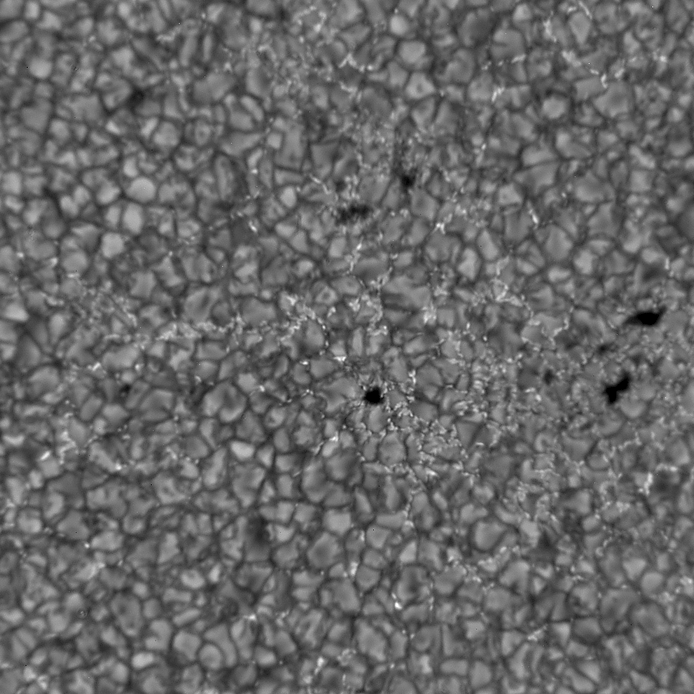

Adaptive Optics at the DST

Adaptive optics in action at the Dunn Solar Telescope at the Sacramento Peak Observatory. Further details are given in an article in the June 2001 NOAO Newsletter (currently only available in PDF format).

Credit: T.Rimmele, NSO AO team, NSO/AURA/NSF